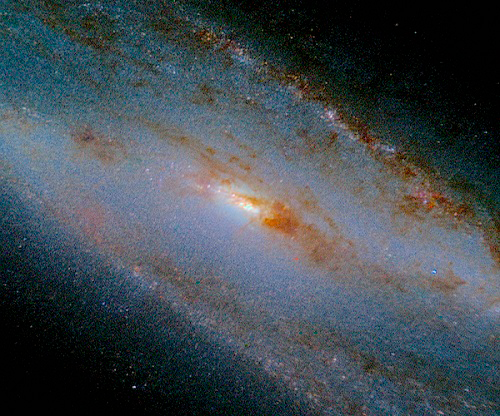

Color composite image of the central region of NGC 253

Color composite image of the central region of NGC 253, from Flamingos 2 images using the filters J (blue), H (green) and Ks (red). This region of the edge-on viewed galaxy appears completely veiled in optical images due to the presence of large amounts of dust (so dense that it is still obscuring some regions at the near-infrared spectral range). The wavelength range covered by F-2 goes from 1 to 2.5 μm. The field of view is 420 x 144 arcseconds.

Credit: NOIRLab